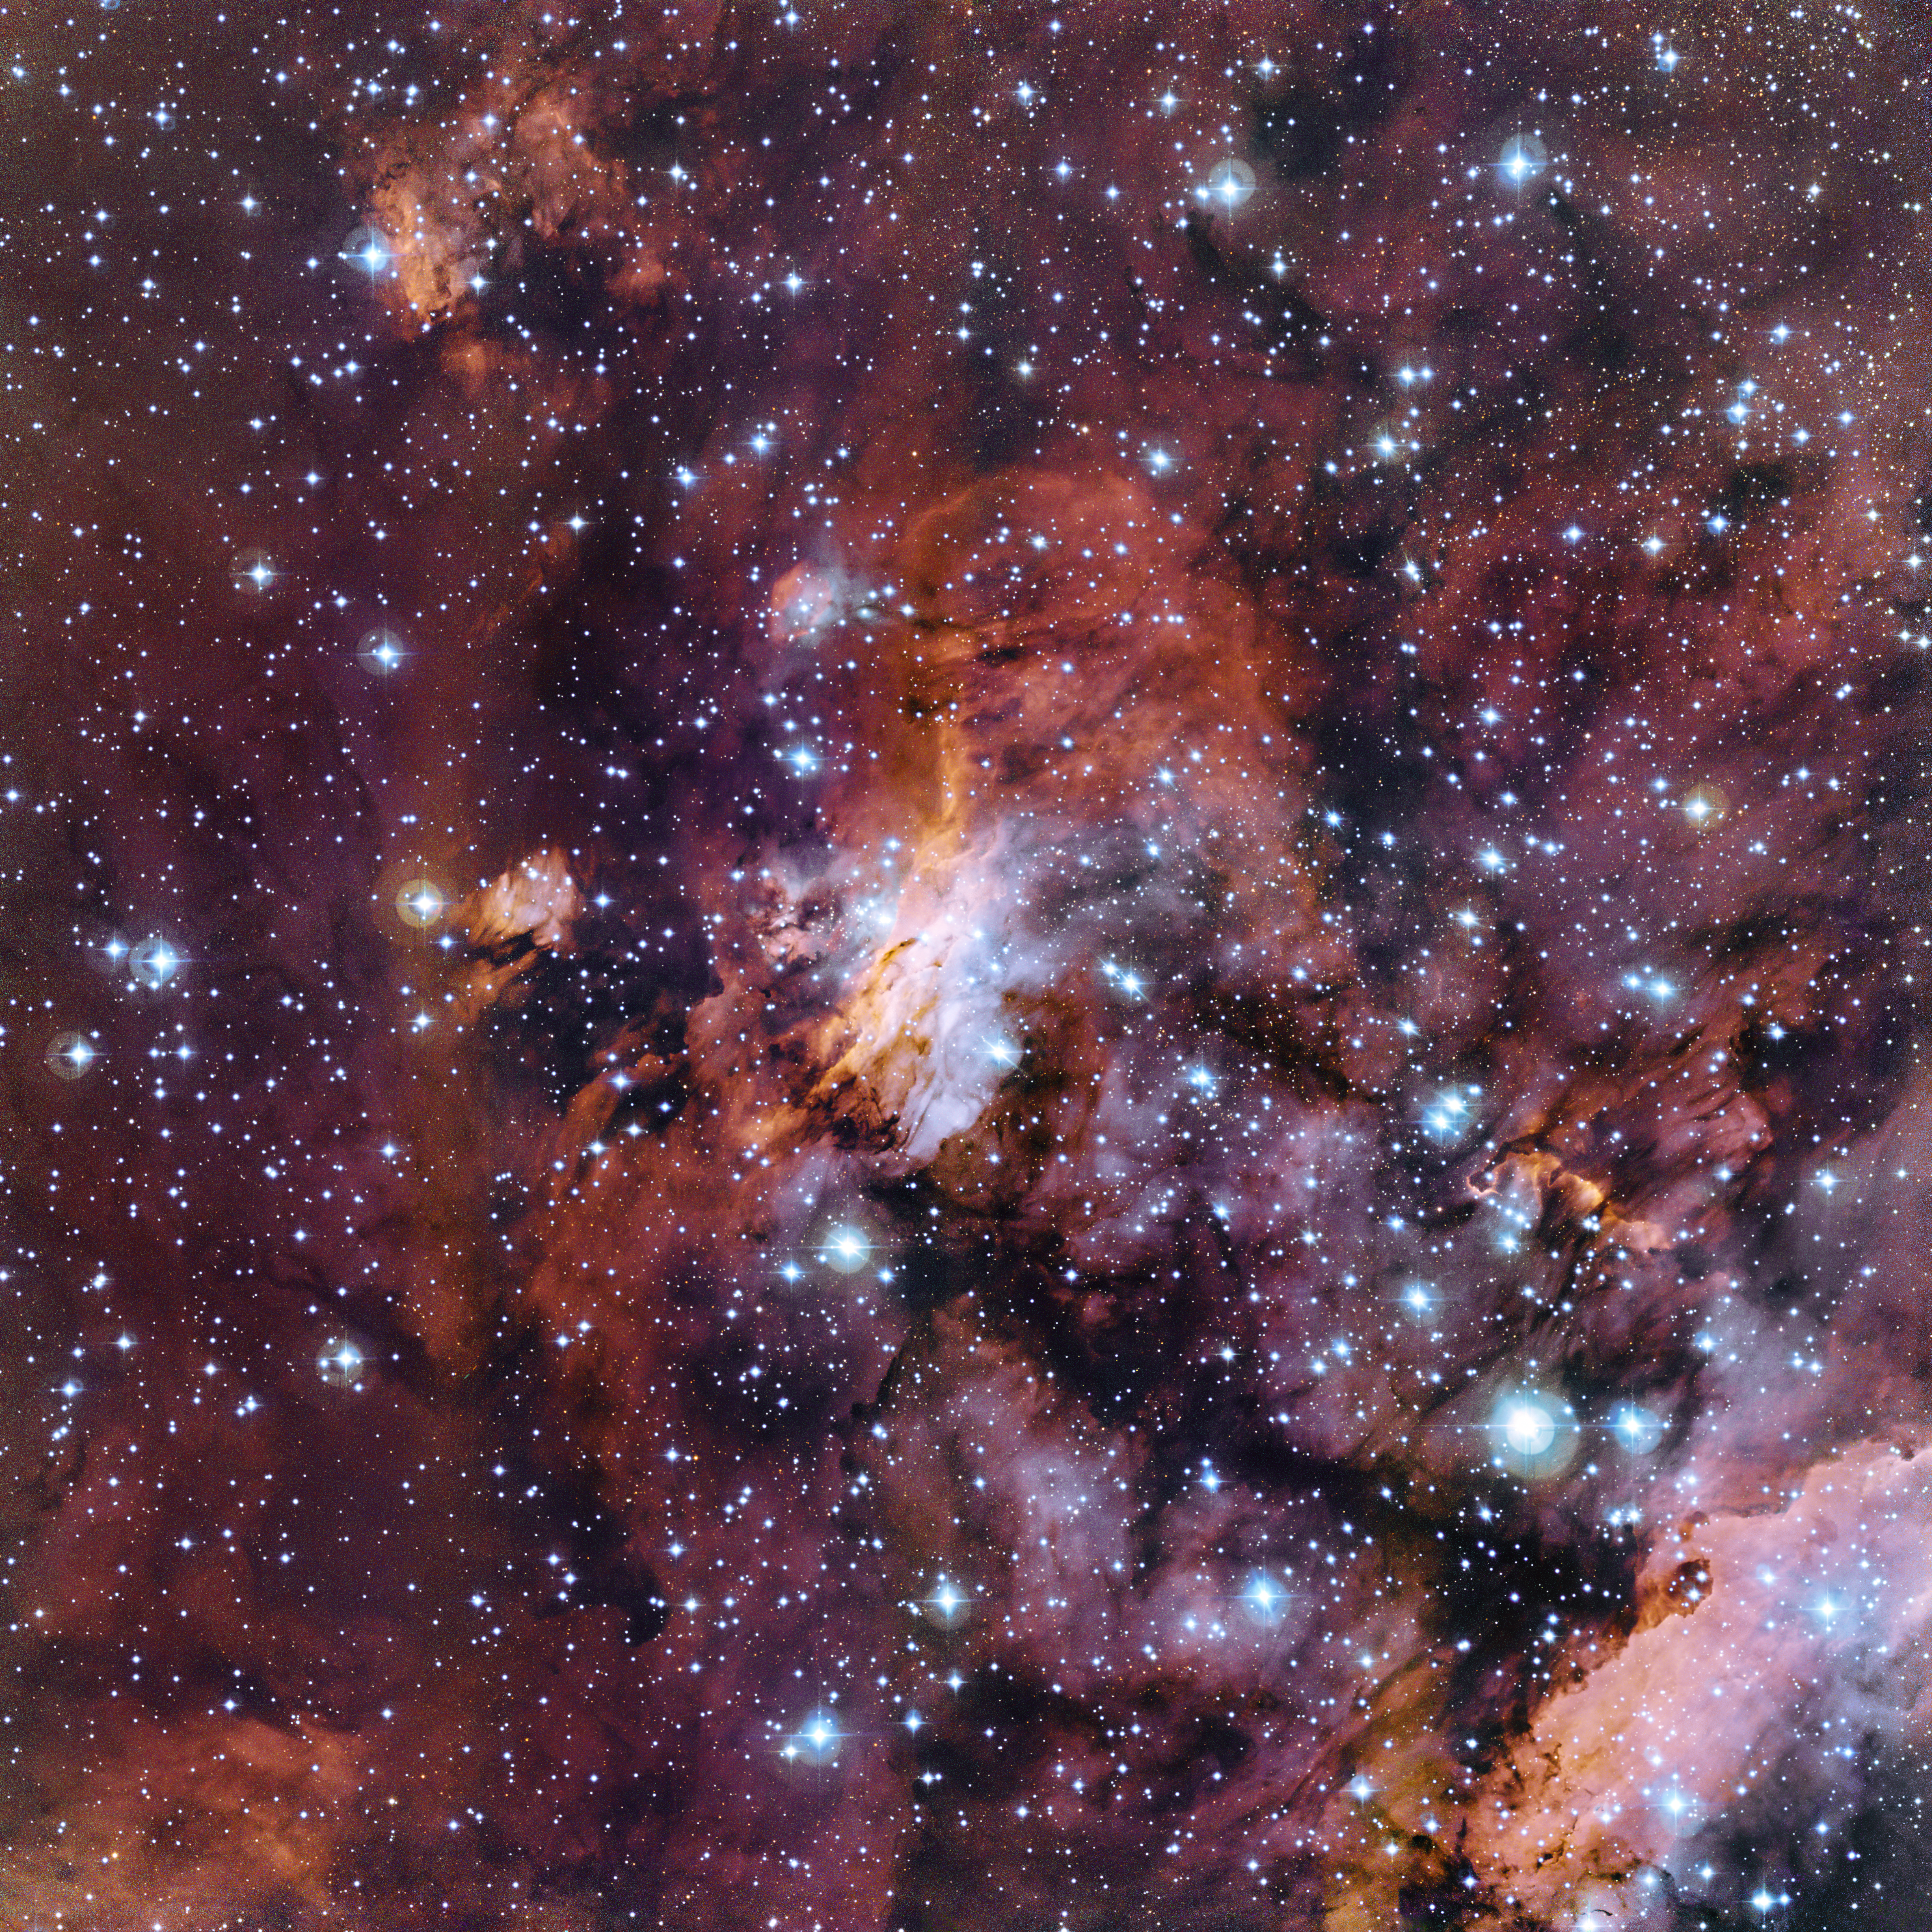

The Prawn Nebula in close-up

The rich patchwork of gas clouds in this new image make up part of a huge stellar nursery nicknamed the Prawn Nebula (also known as Gum 56 and IC 4628). Taken using the MPG/ESO 2.2-metre telescope at the La Silla Observatory in Chile, this may well be one of the best pictures ever taken of this object. It shows clumps of hot new-born stars nestled in among the clouds that make up the nebula.

Credit: ESO